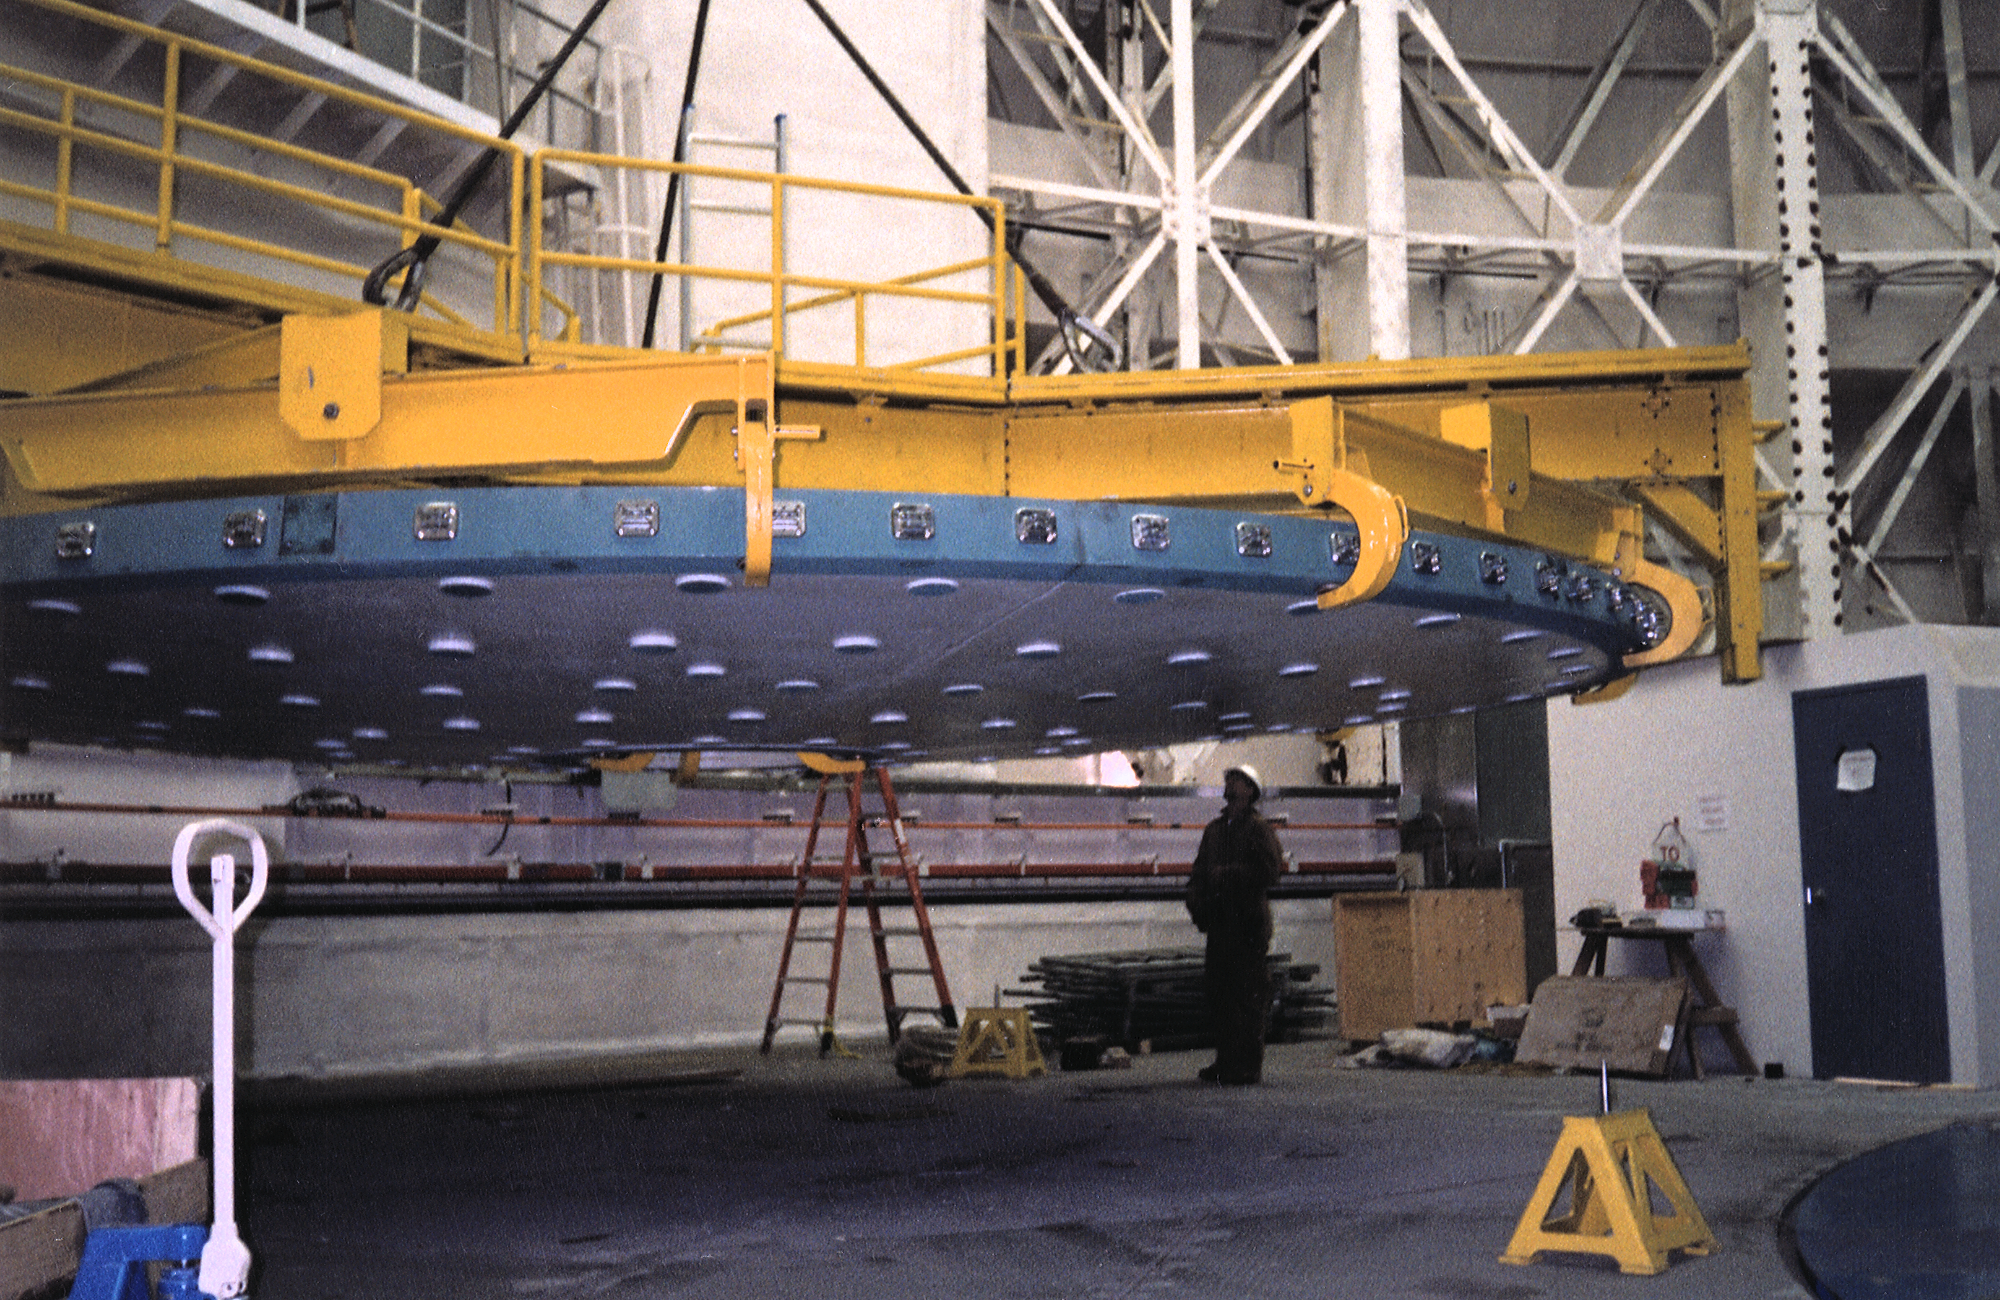

Gemini North, Mauna Kea

Transporting the dummy mirror (the person added for scale is Brian Prona). June 22nd 1998.

Credit: NOIRLab/NSF/AURA